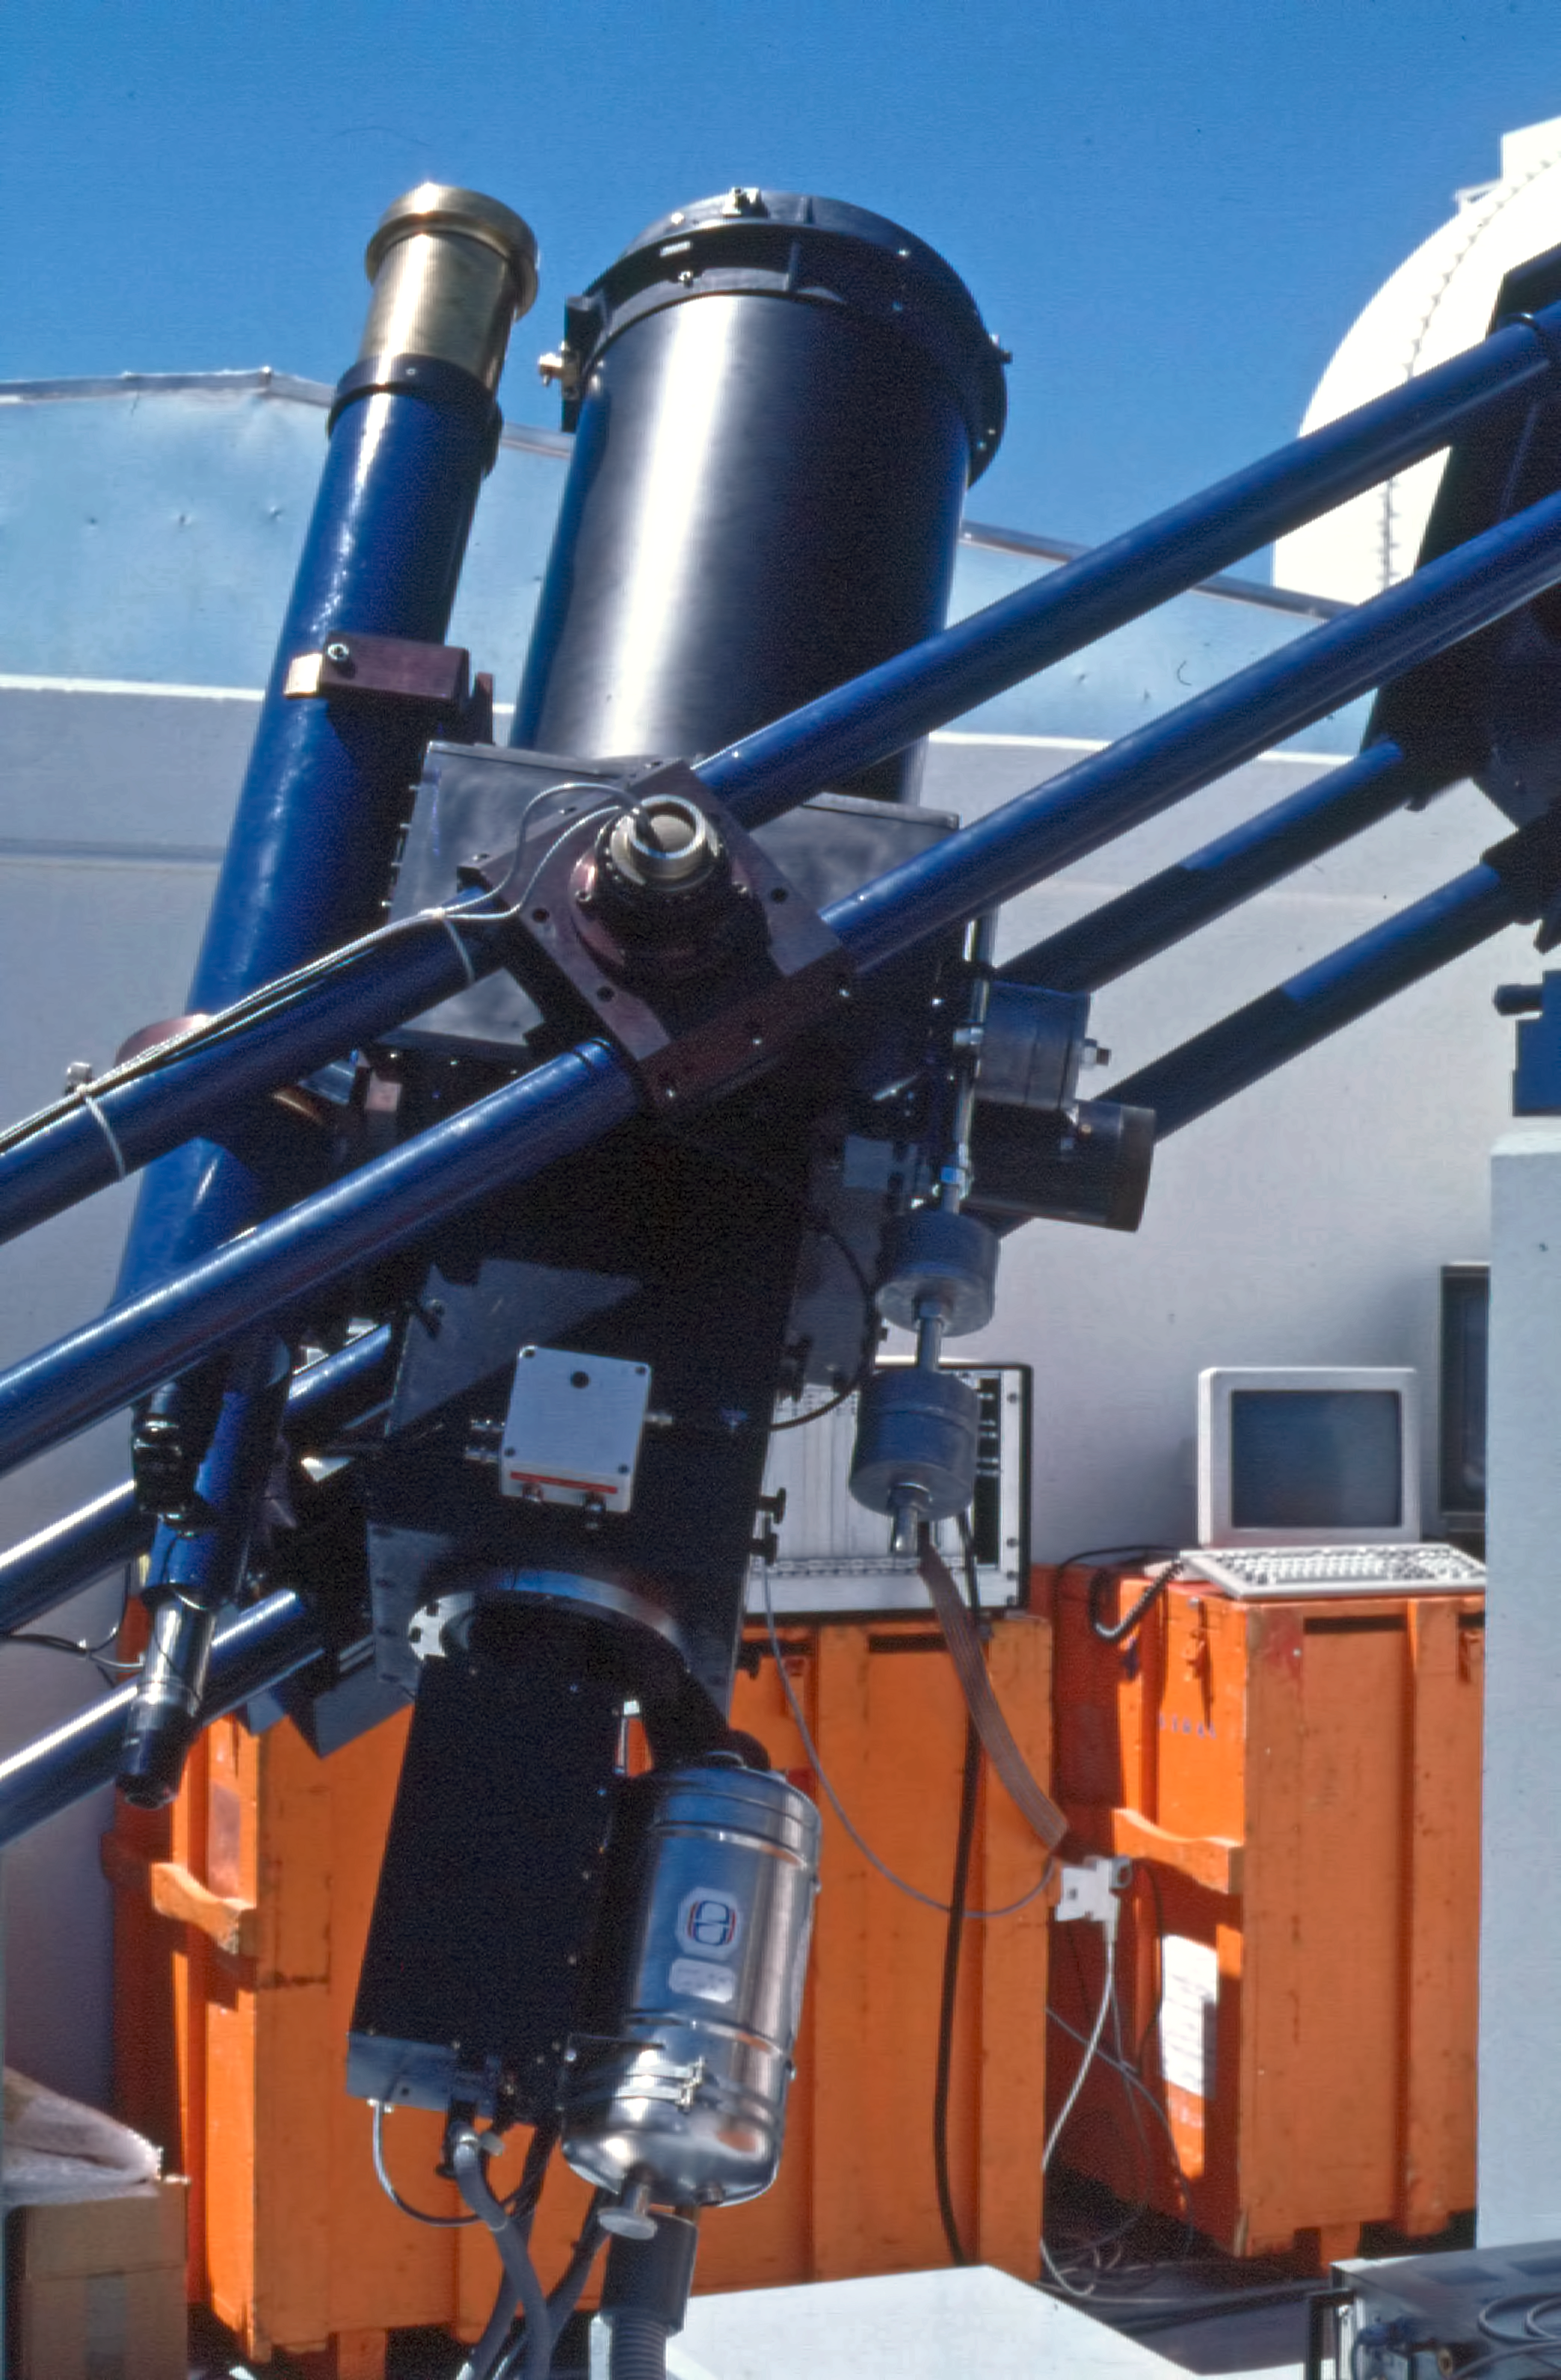

Marseille 0.36-metre telescope

An image depicting the Marseille 0.36-metre telescope locate in La Silla observatory, Chile.

Credit: ESO